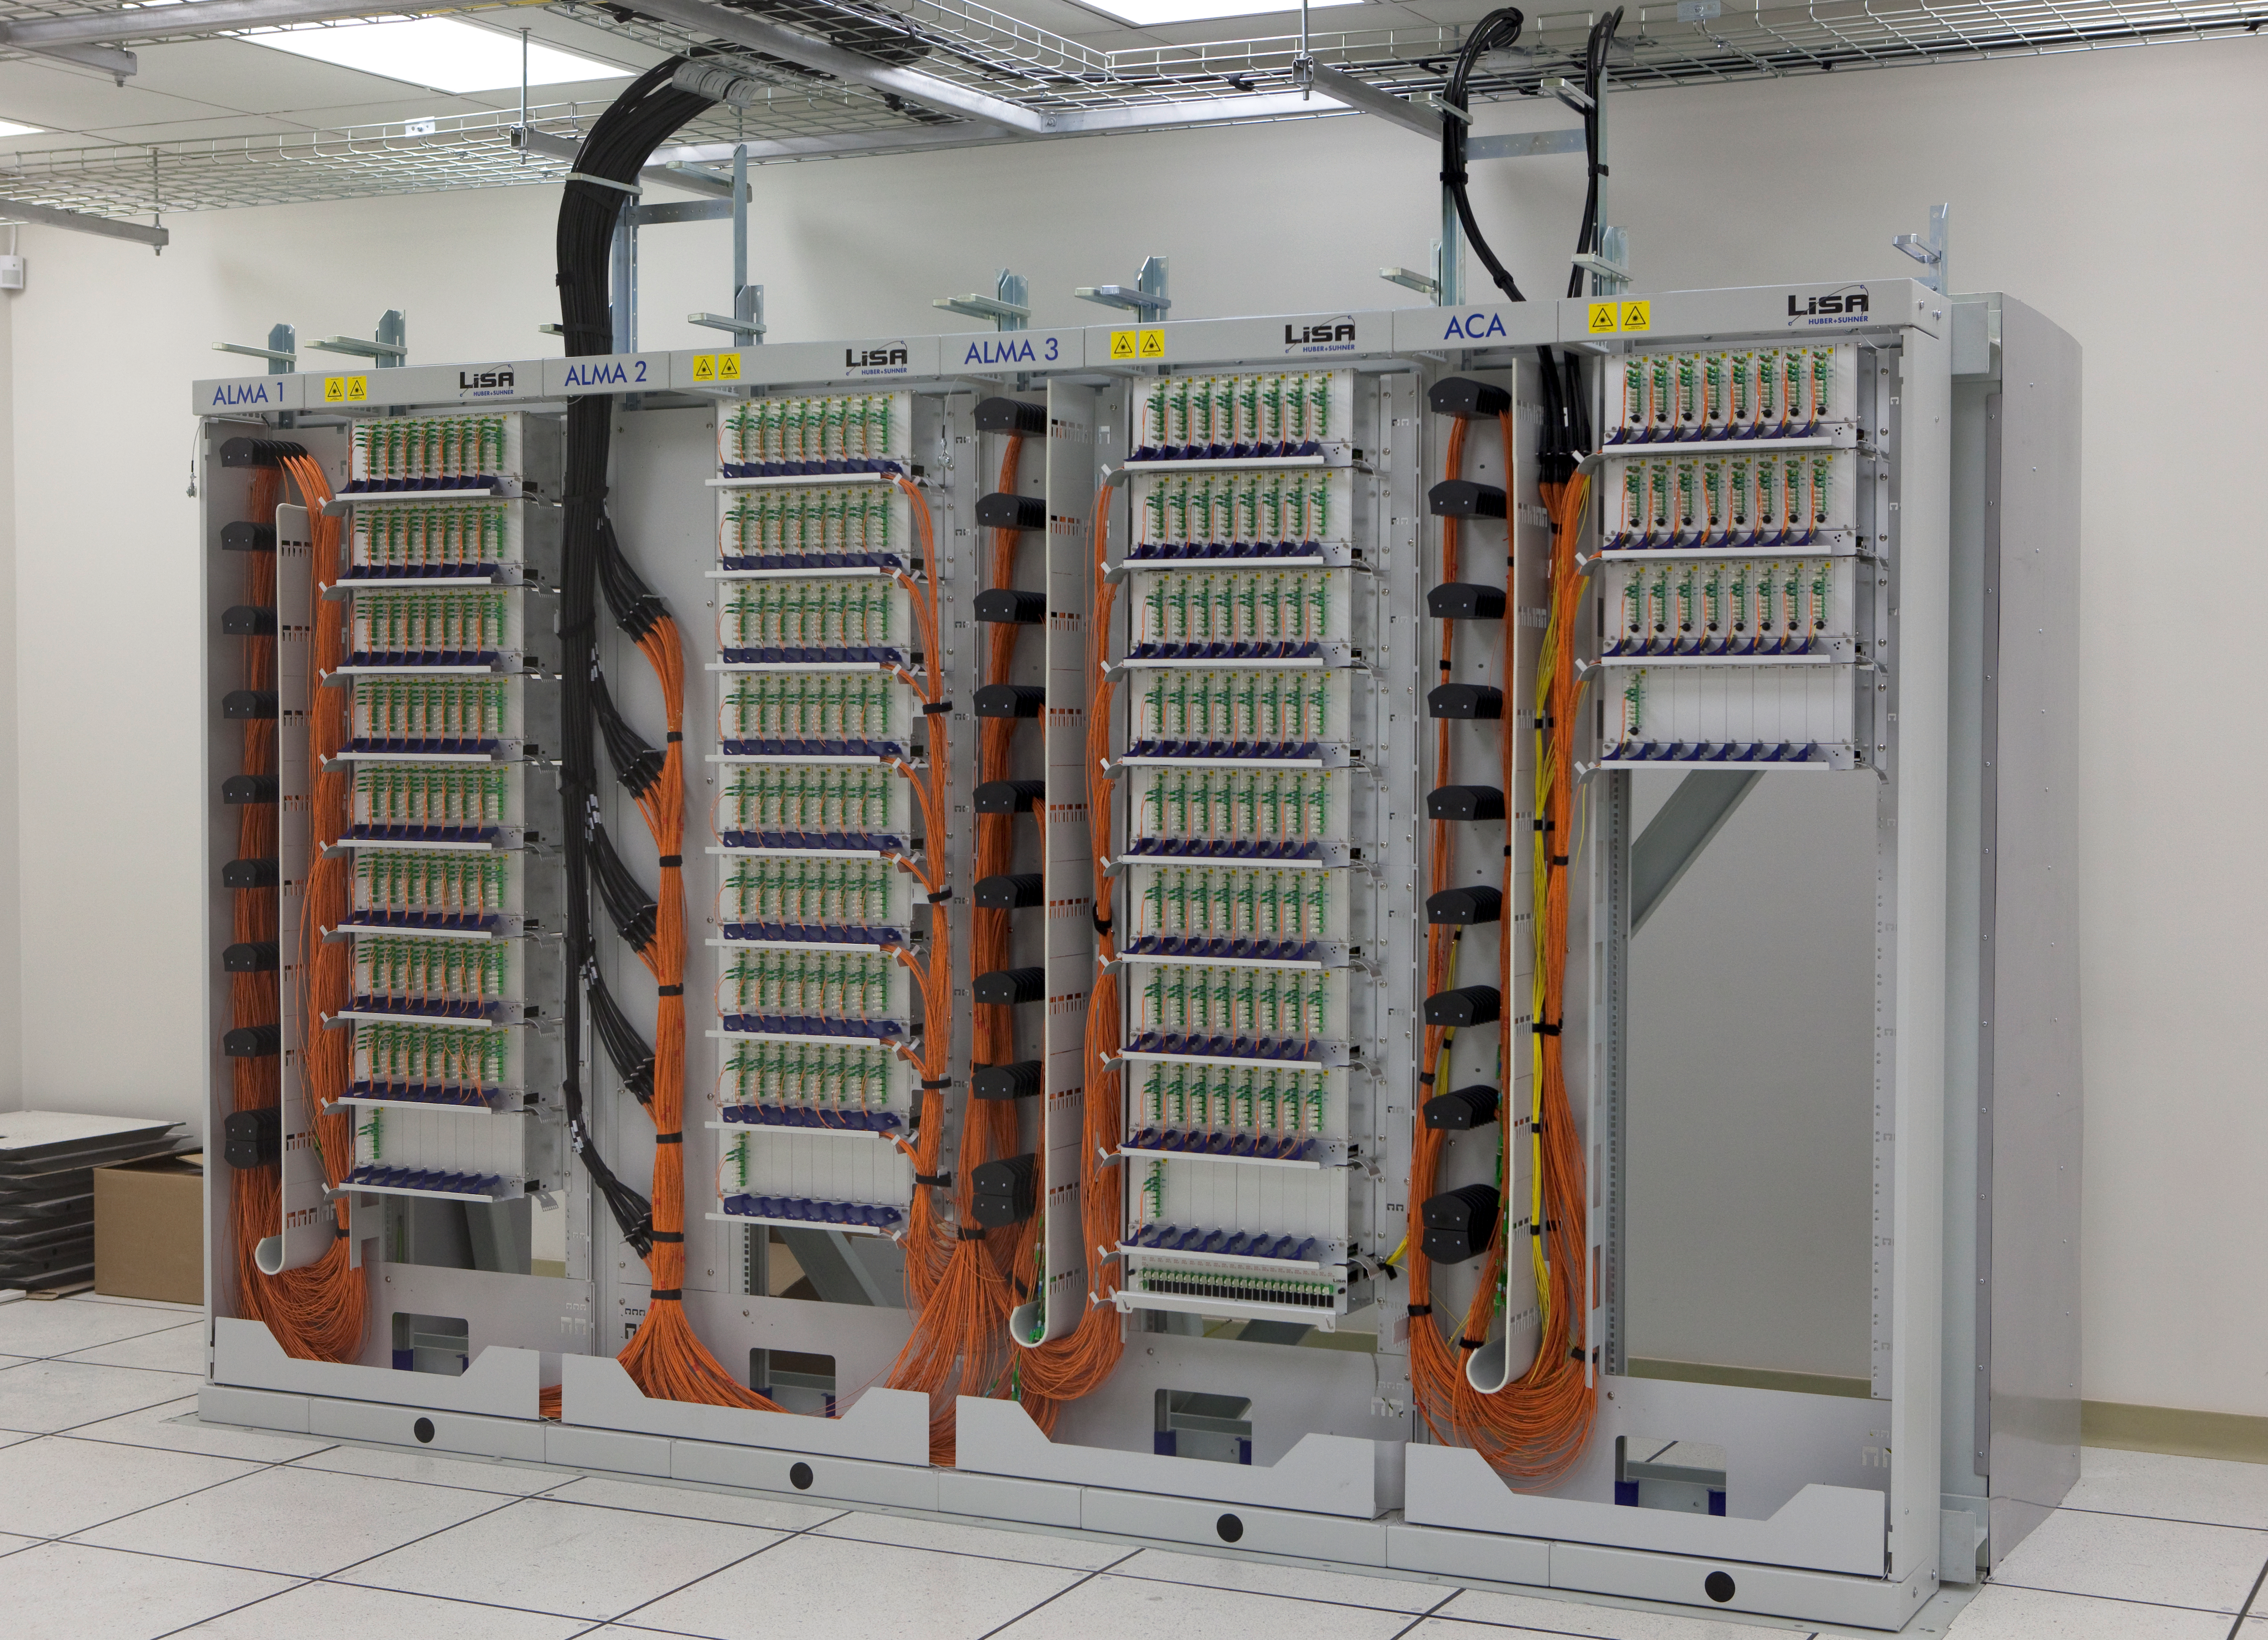

The fiber optic patch panel in the ALMA

The fiber optic patch panel in the ALMA Array Operations Site (AOS) technical building, at an altitude of 5,000m on the Chajnantor plateau. Fiber optics bring the signals from the antennas to the correlator, where they are combined. Image taken in March 2009.

Credit: ALMA (ESO/NAOJ/NRAO)